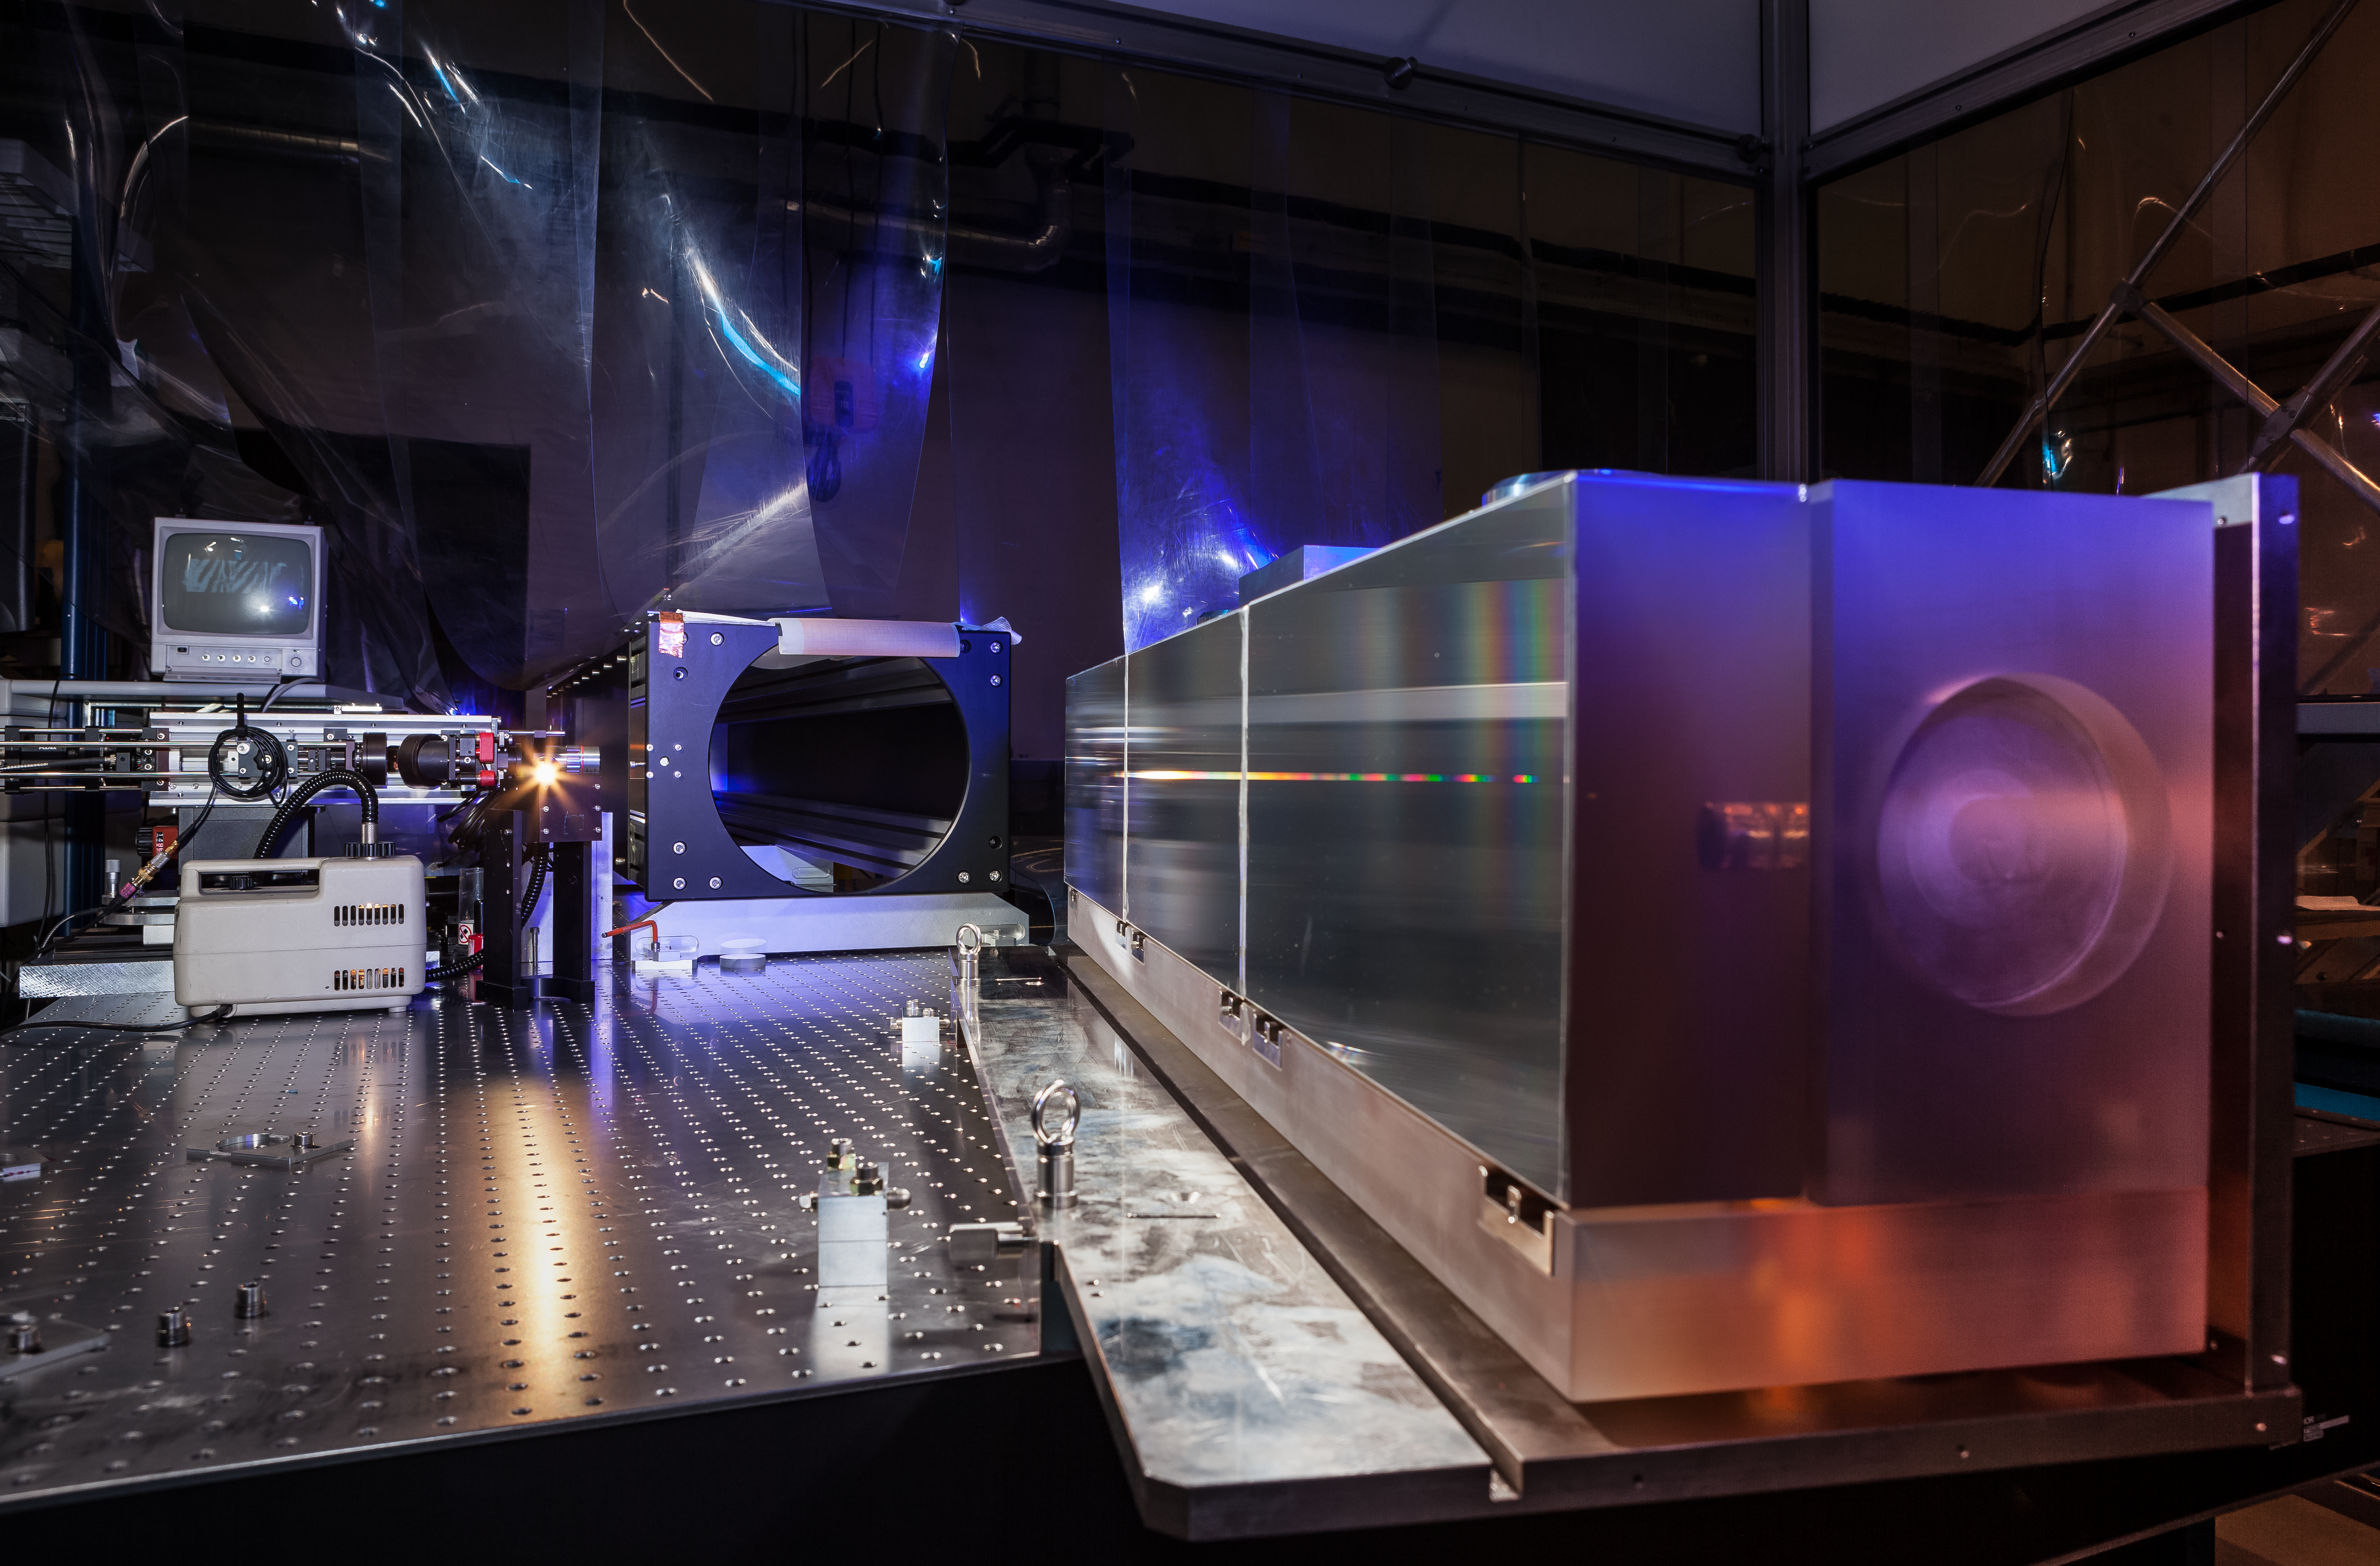

ESPRESSO in the ESO cleanroom

The huge diffraction grating at the heart of the ultra-precise ESPRESSO spectrograph — the next generation in exoplanet detection technology — is pictured in the cleanroom at ESO Headquarters in Garching bei München, Germany.

Credit: ESO/M. Zamani